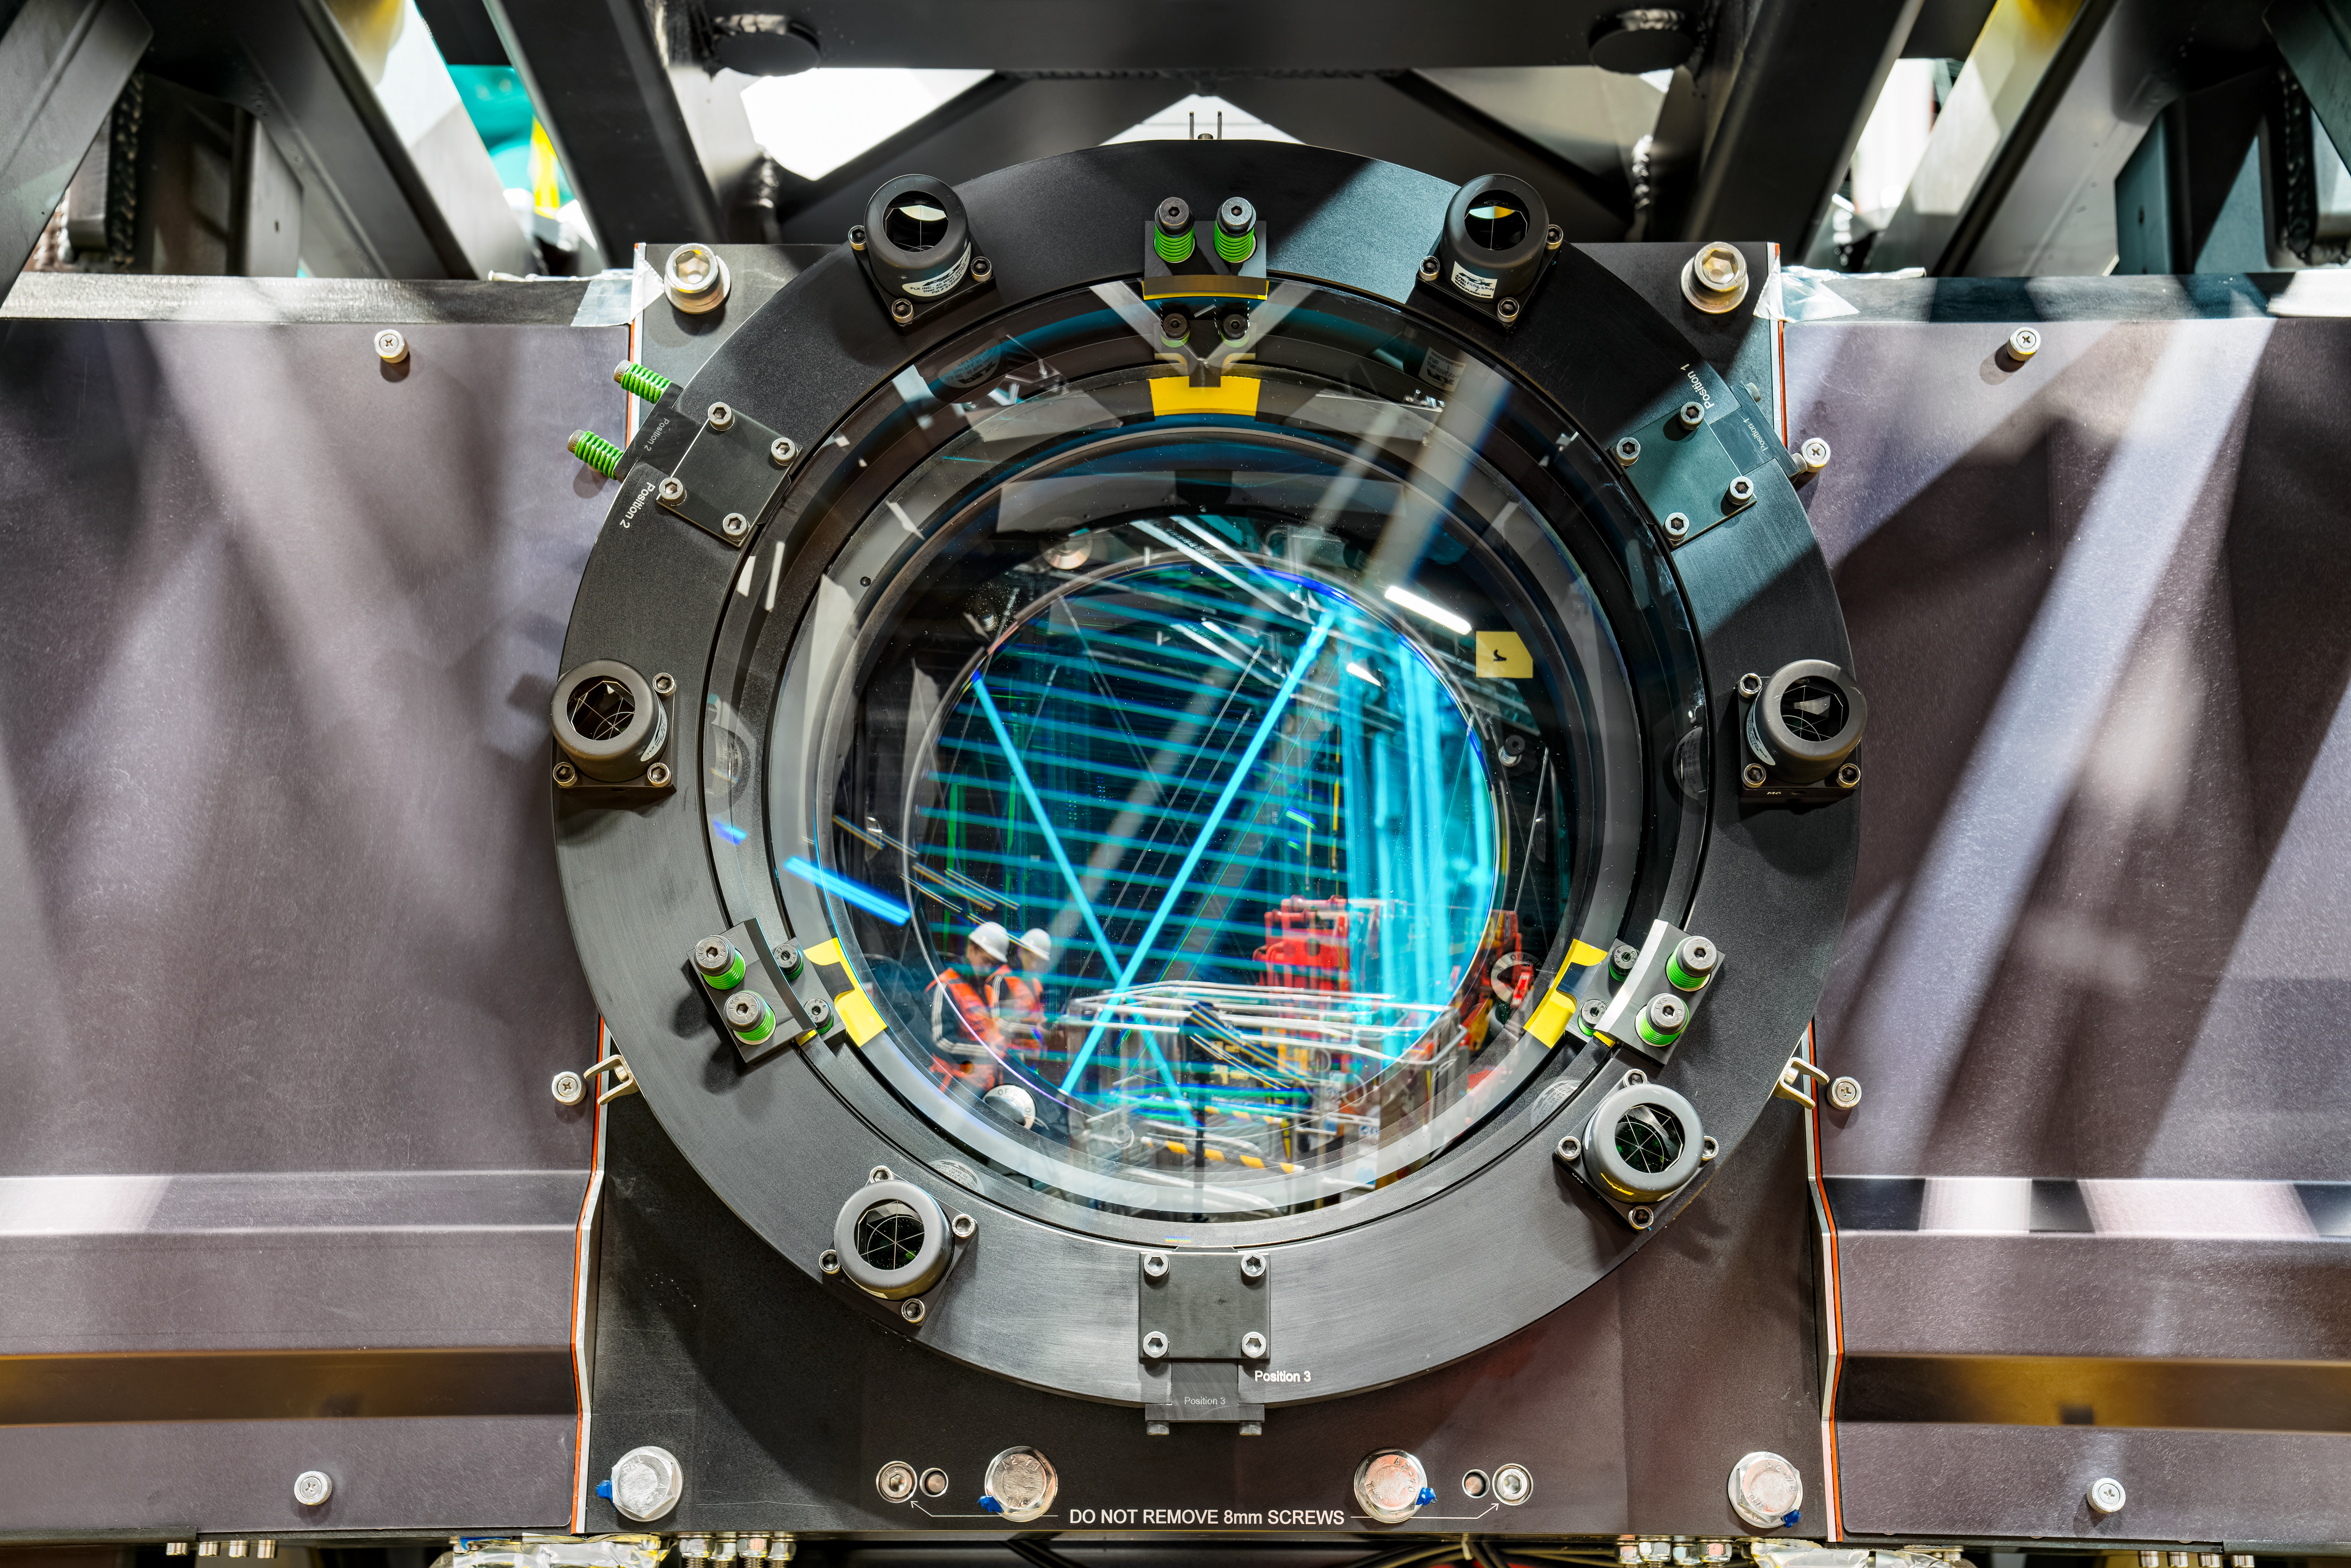

Rubin ComCam Install

Comcam Friday 23

Credit: Rubin Observatory/NSF/AURA/H. Stockebrand